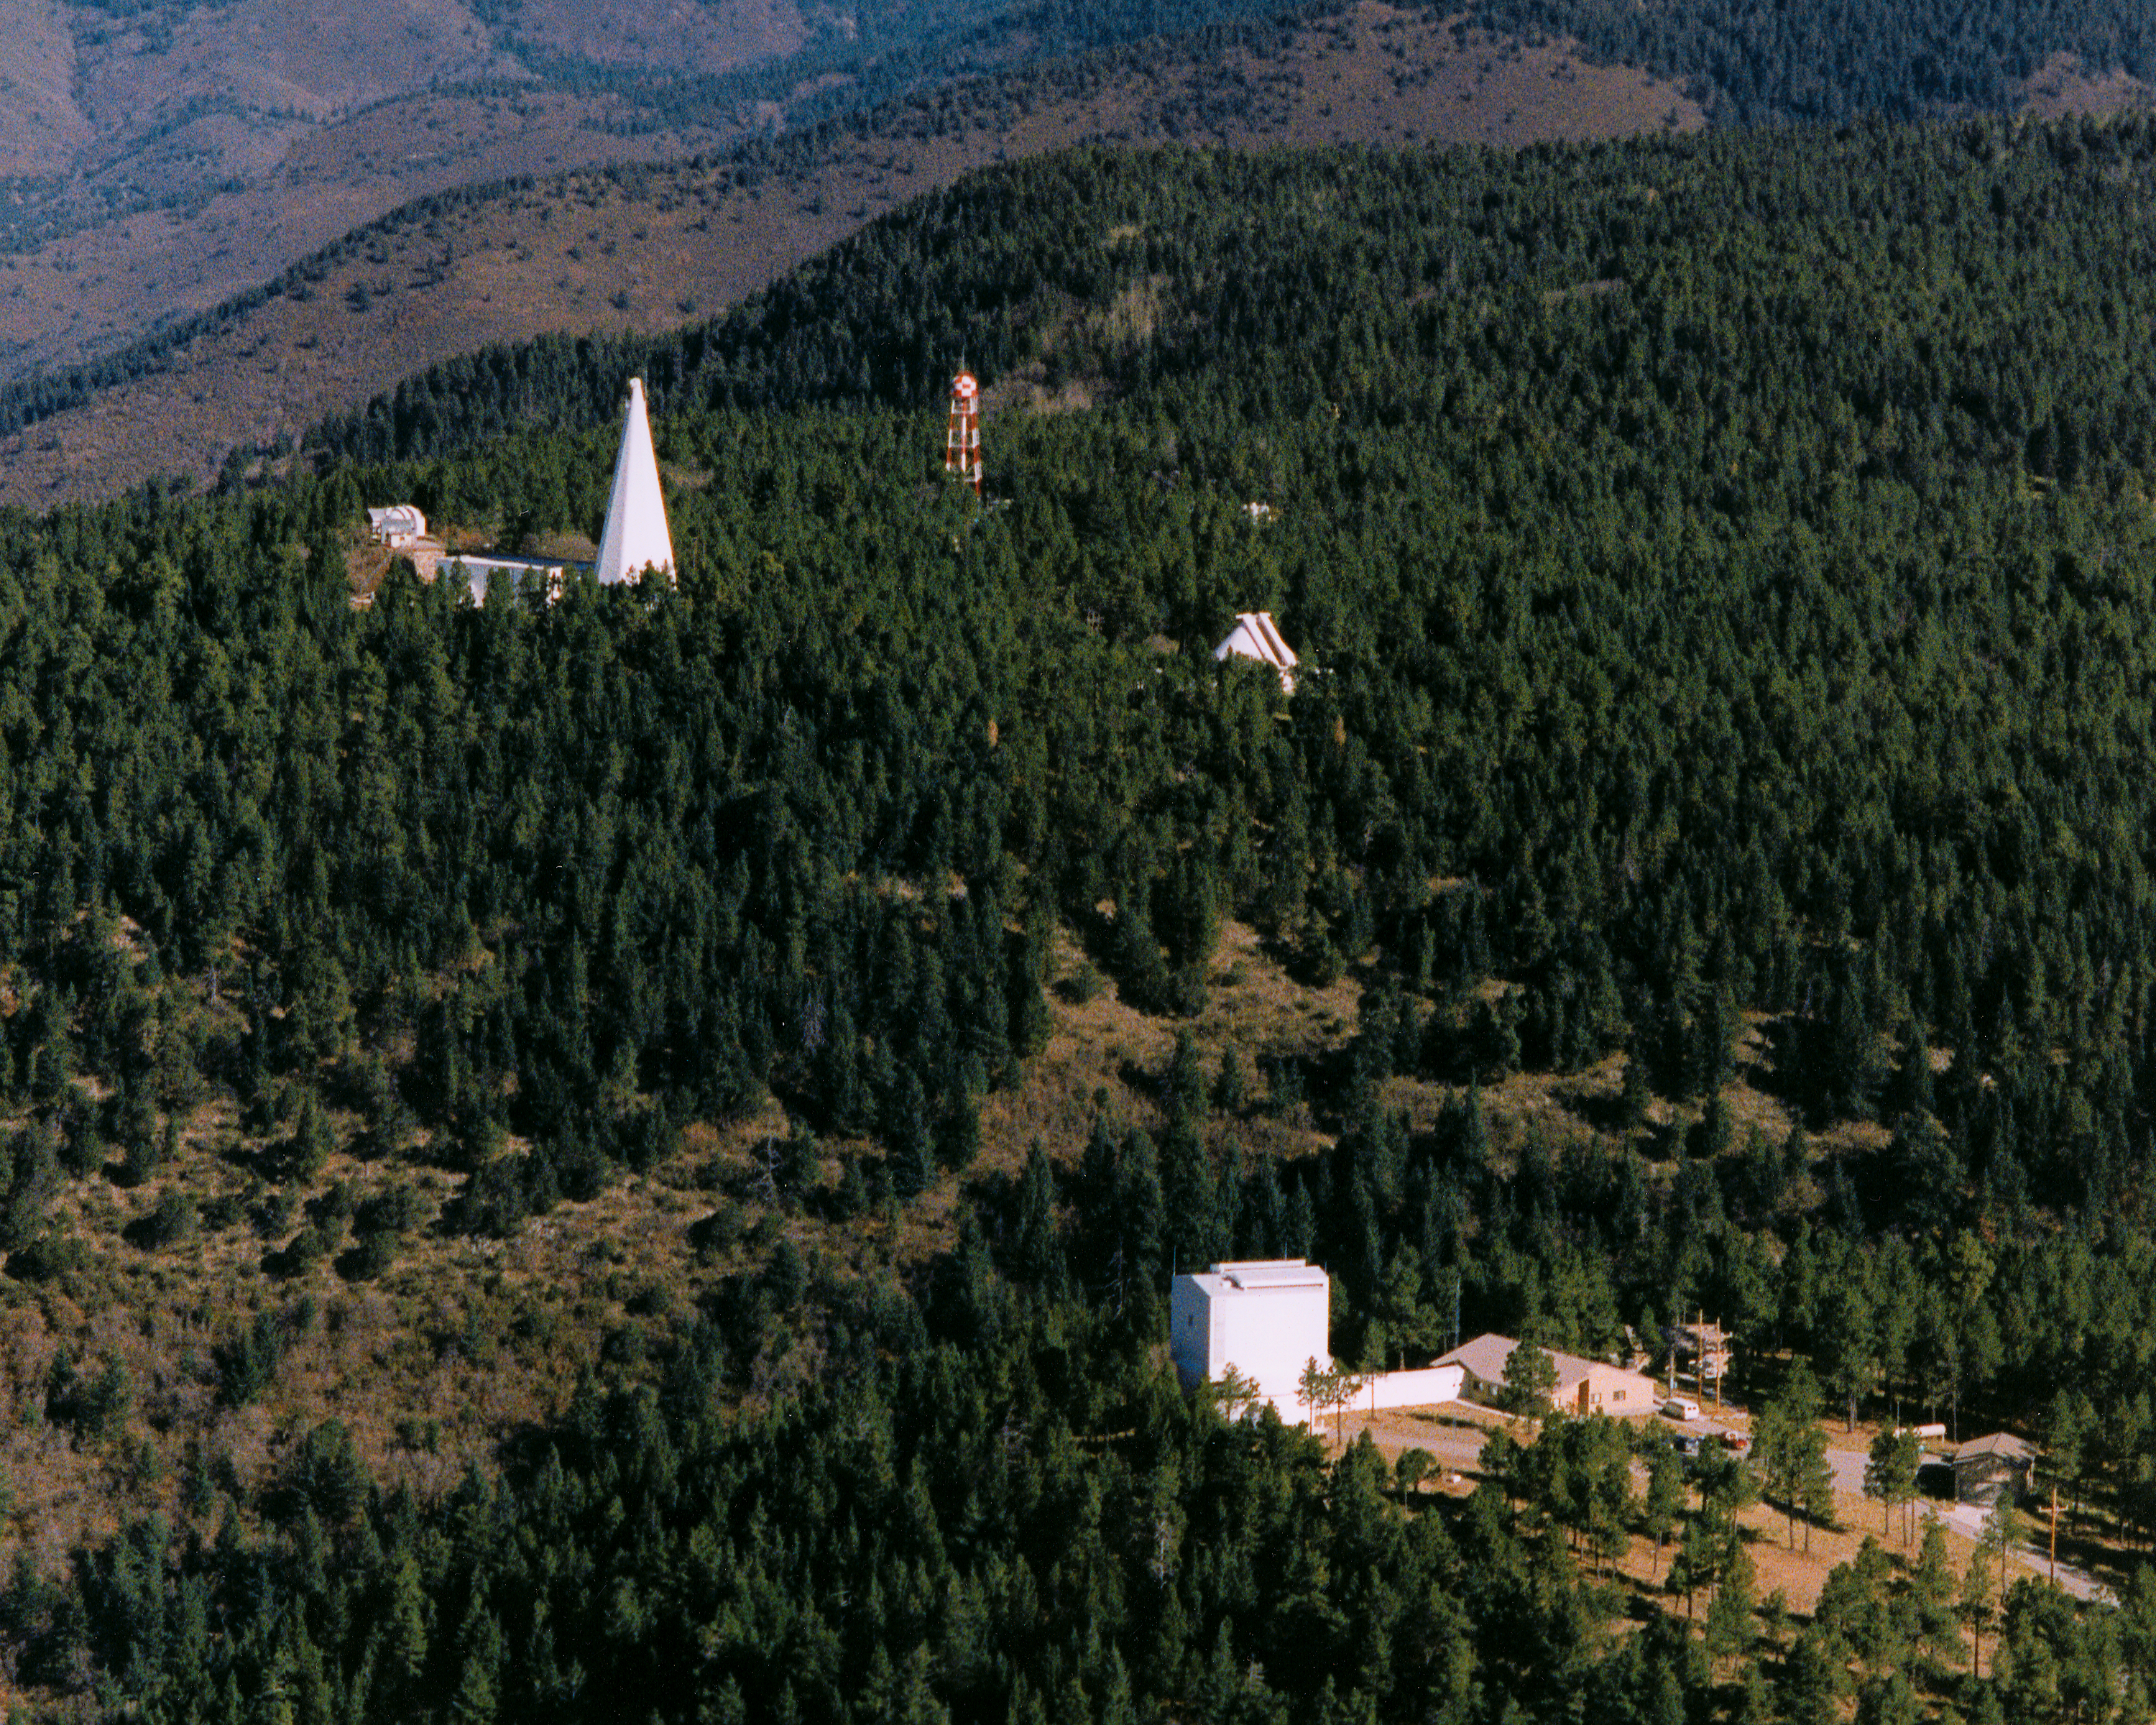

Sacramento Peak Observatory

The Sacramento Peak Observatory in New Mexico. The Apache Point Observatory is seen in the foreground

Credit: NOIRLab/NSF/AURA